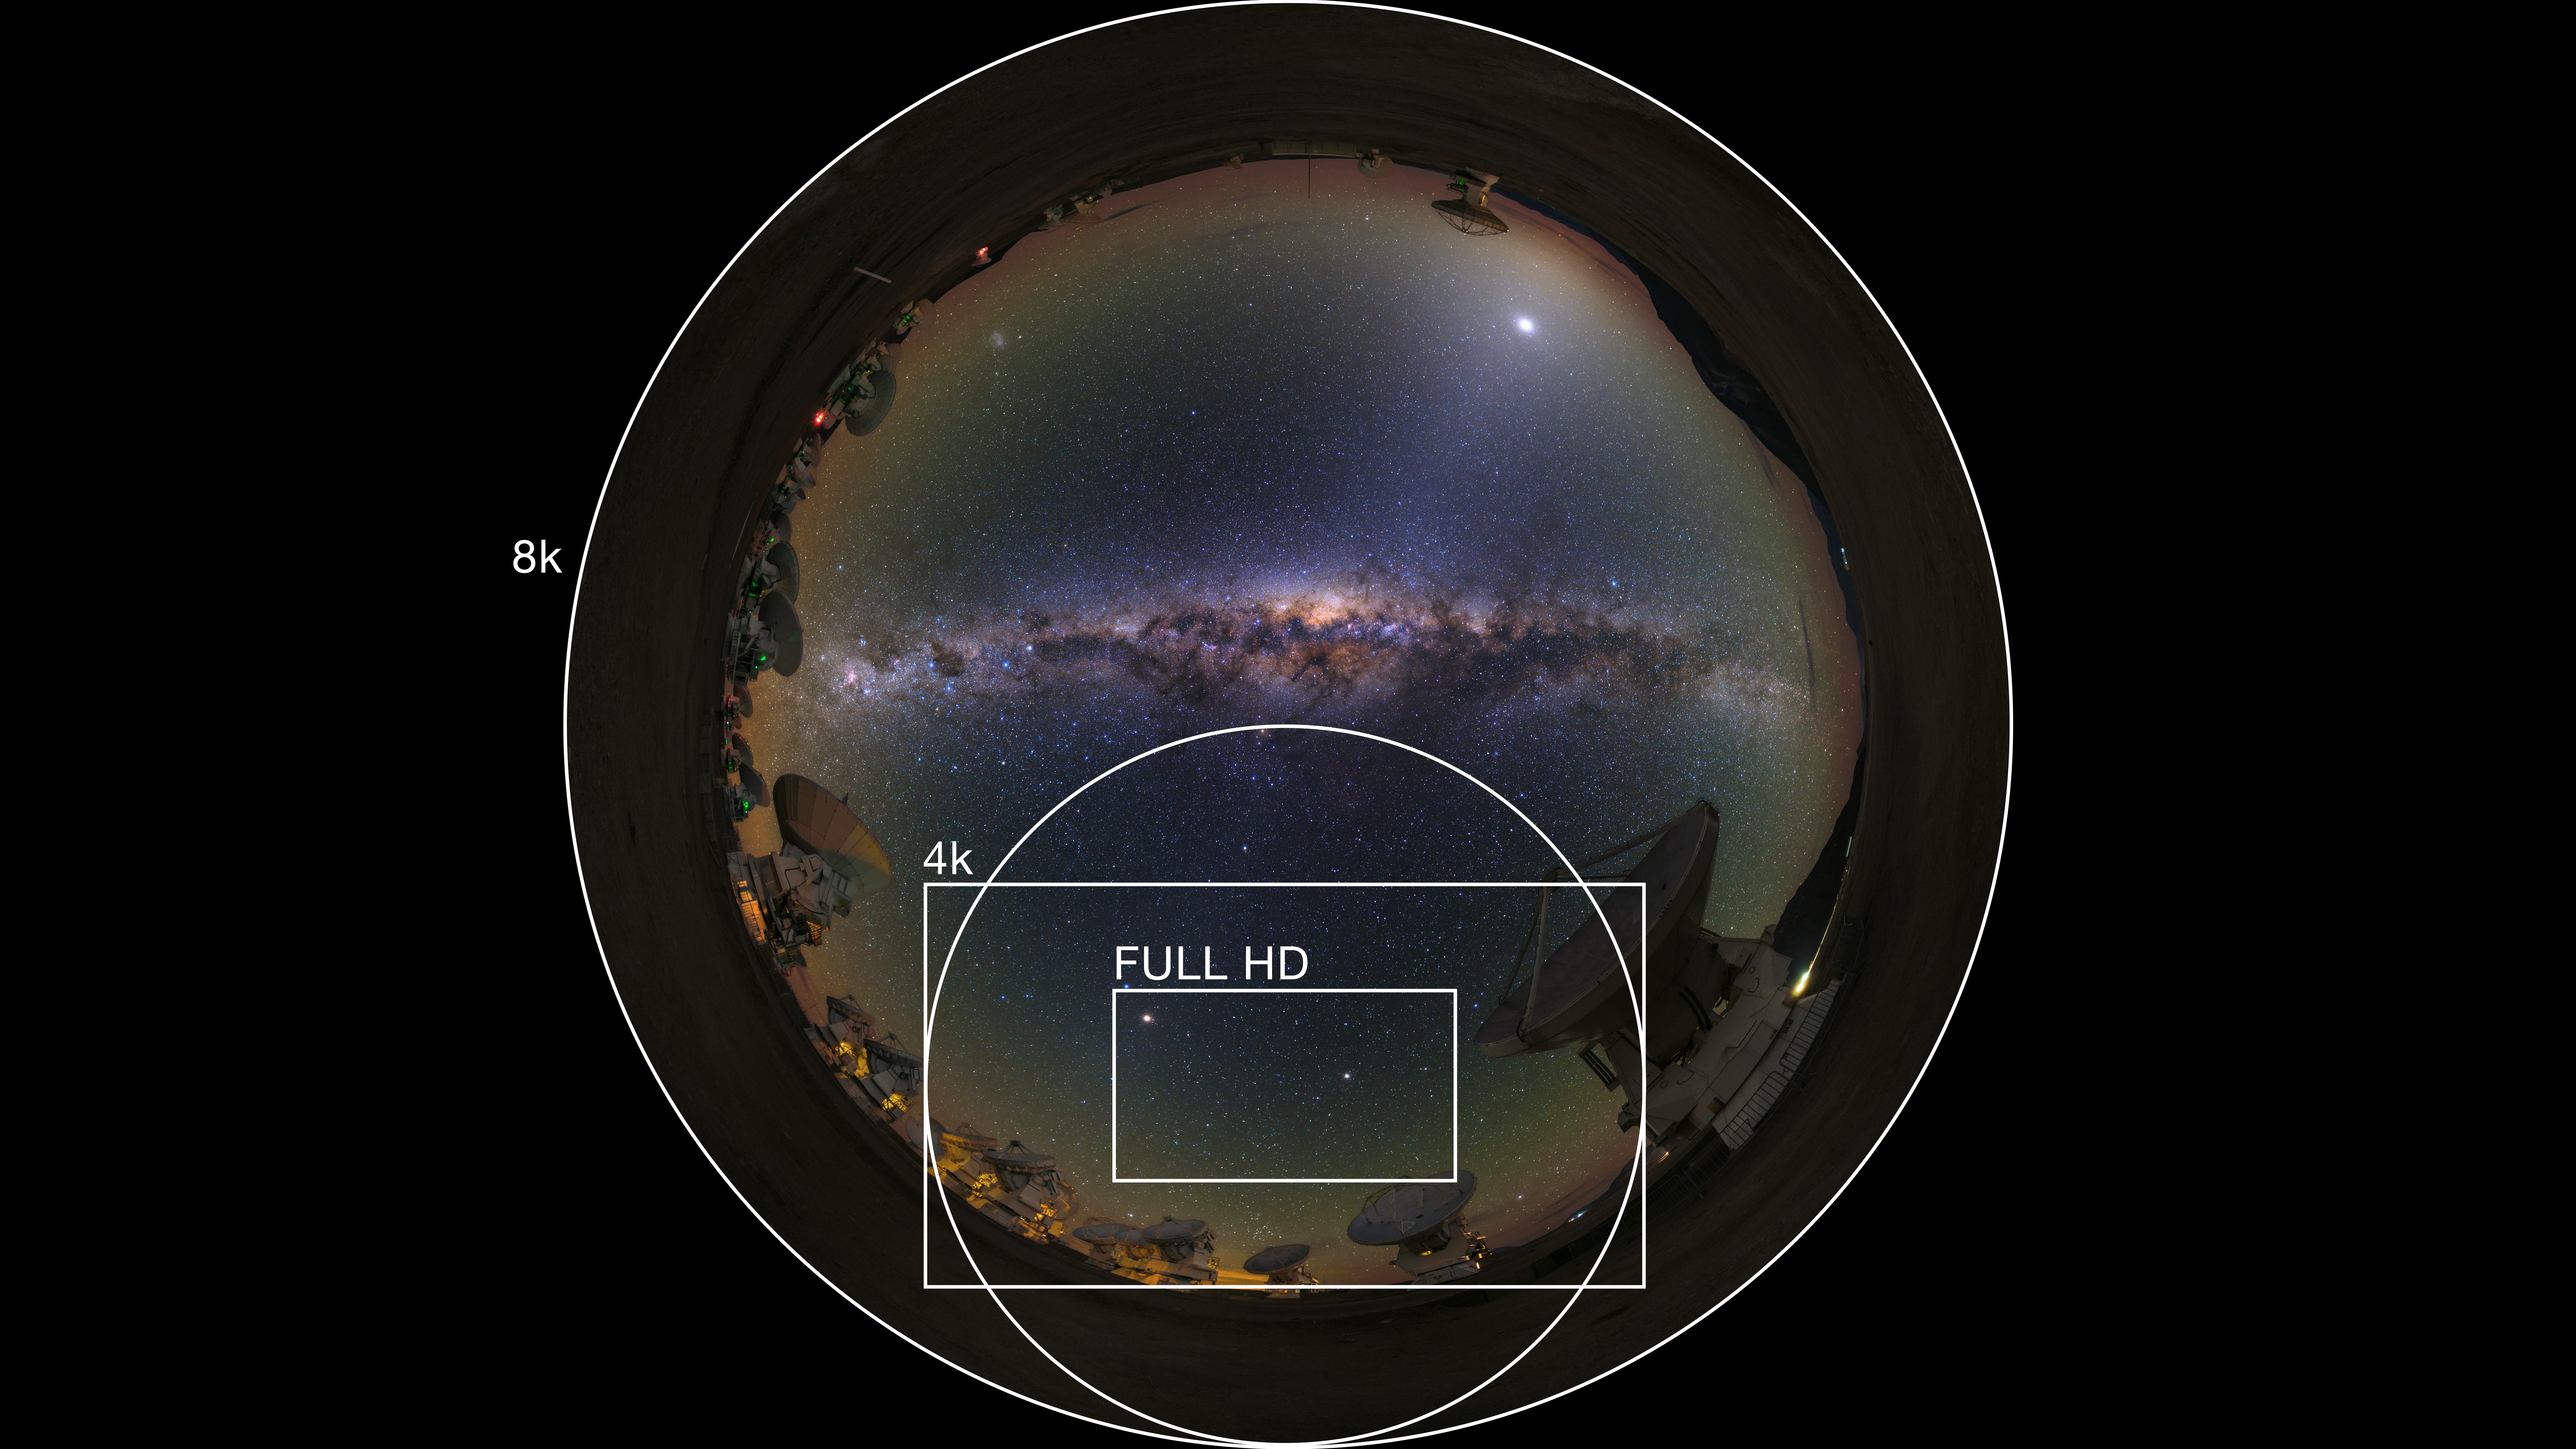

Resolution comparison graph

In this image, 8k, 4k and full HD resolutions are compared. You can see the different video formats offered by the ESO video archive on this link.

Credit: ESO